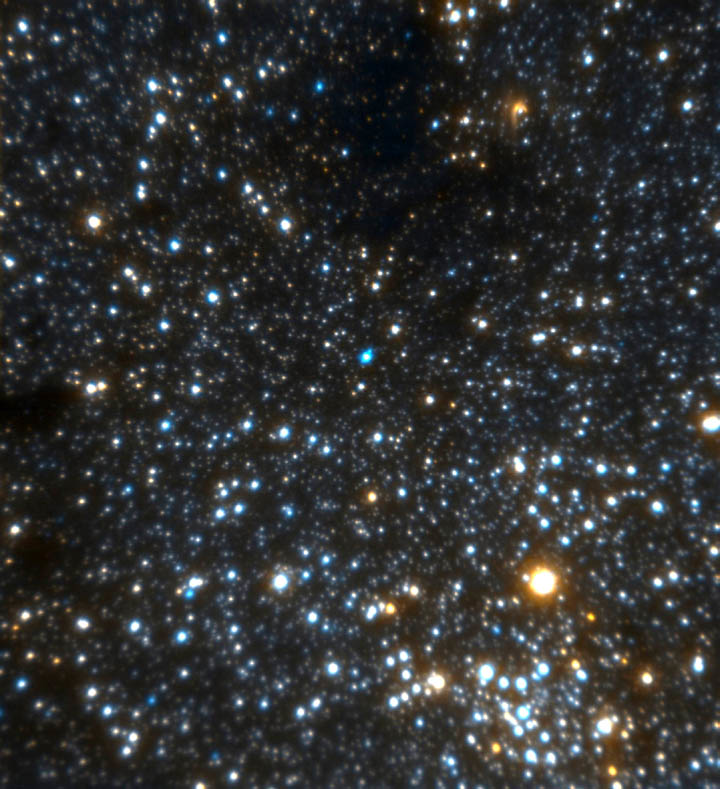

Hokupa'a image of full field of Galactic Center

Hokupa'a image of full field of Galactic Center (JHK' color composite).

Credit: International Gemini Observatory/NOIRLab/NSF/AURA